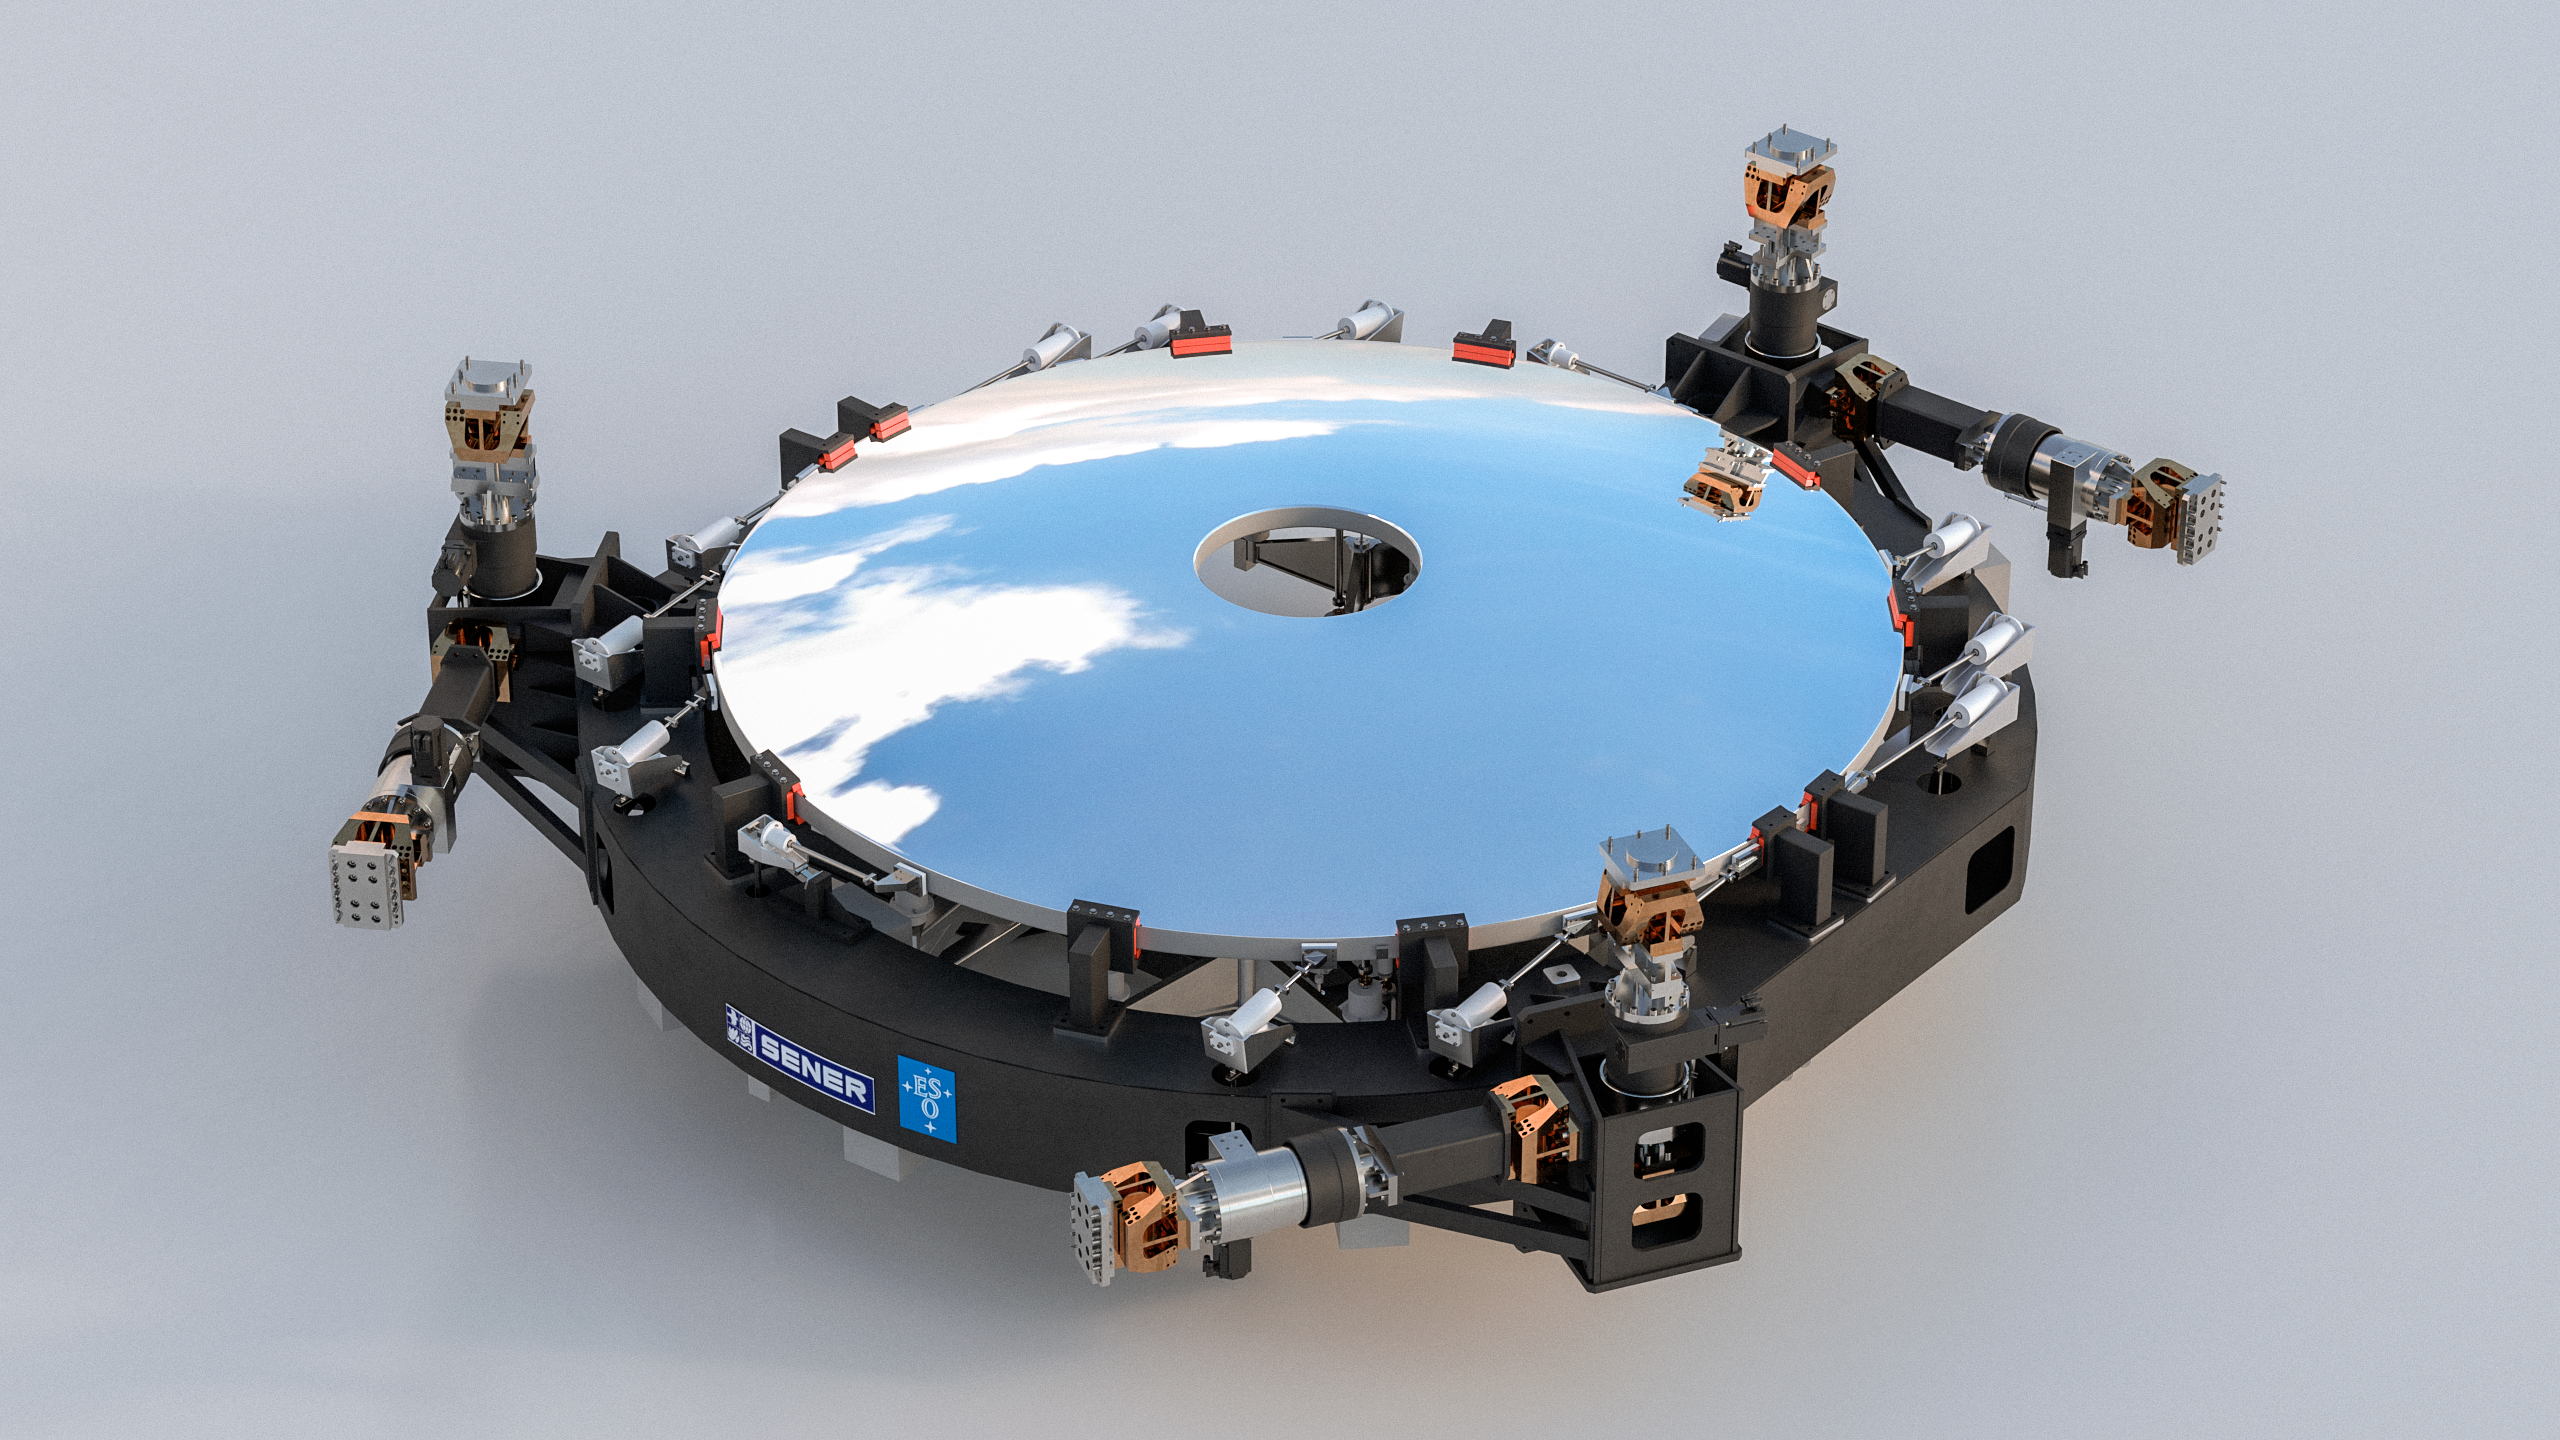

Rendering of ELT M2 mirror cell (a SENER project)

This image shows a rendering of the M2 mirror (a SENER project) that will be used on ESO's Extremely Large Telescope (ELT). Designed and manufactured by SENER, the mirror will be 4.2 metres in diameter with a convex shape. The total weight for the M2 system will be less than 12 tonnes.

Credit: Sener